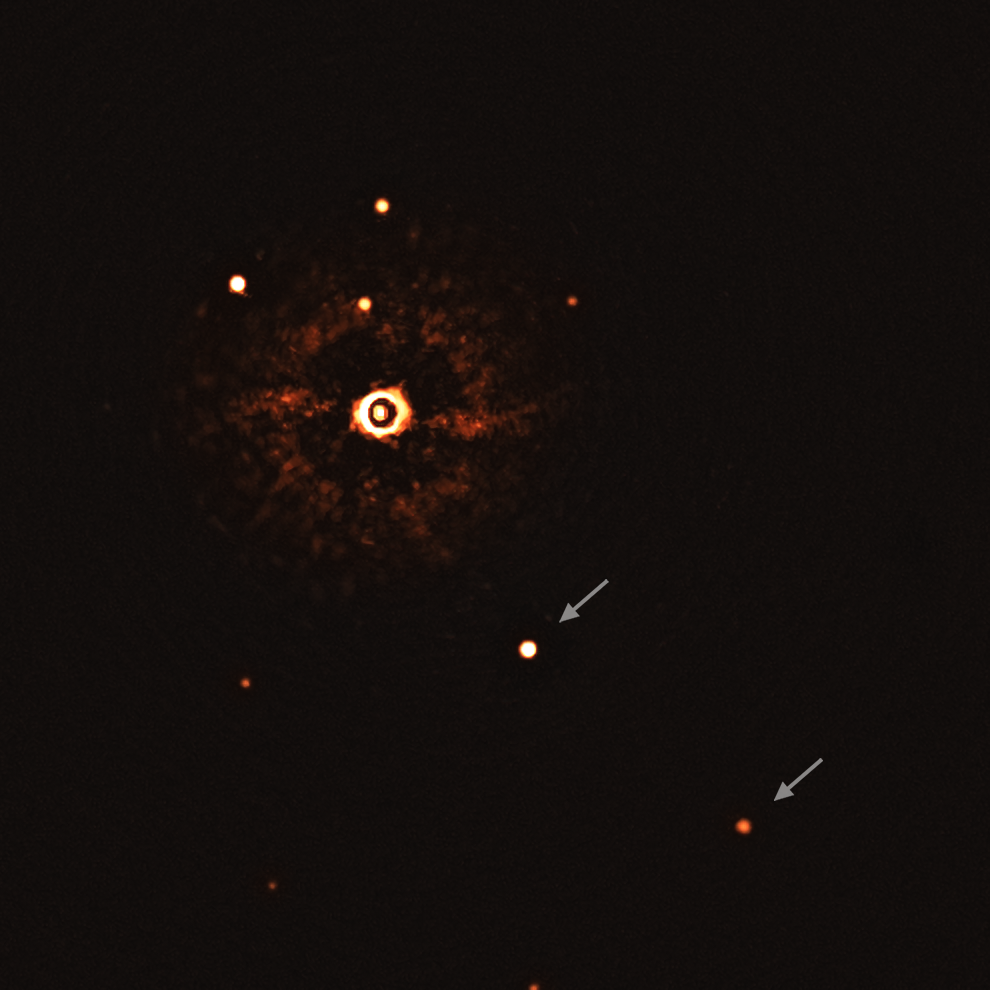

First ever image of a multi-planet system around a Sun-like star (uncropped, with annotations)

This image, captured by the SPHERE instrument on ESO’s Very Large Telescope, shows the star TYC 8998-760-1 accompanied by two giant exoplanets, TYC 8998-760-1b and TYC 8998-760-1c. This is the first time astronomers have directly observed more than one planet orbiting a star similar to the Sun.

The two planets are visible as two bright dots in the centre (TYC 8998-760-1b) and bottom right (TYC 8998-760-1c) of the frame, noted by arrows. Other bright dots, which are background stars, are visible in the image as well. By taking different images at different times, the team were able to distinguish the planets from the background stars.

The image was captured by blocking the light from the young, Sun-like star (top-left of centre) using a coronagraph, which allows for the fainter planets to be detected. The bright and dark rings we see on the star’s image are optical artefacts.

Credit: ESO/Bohn et al.